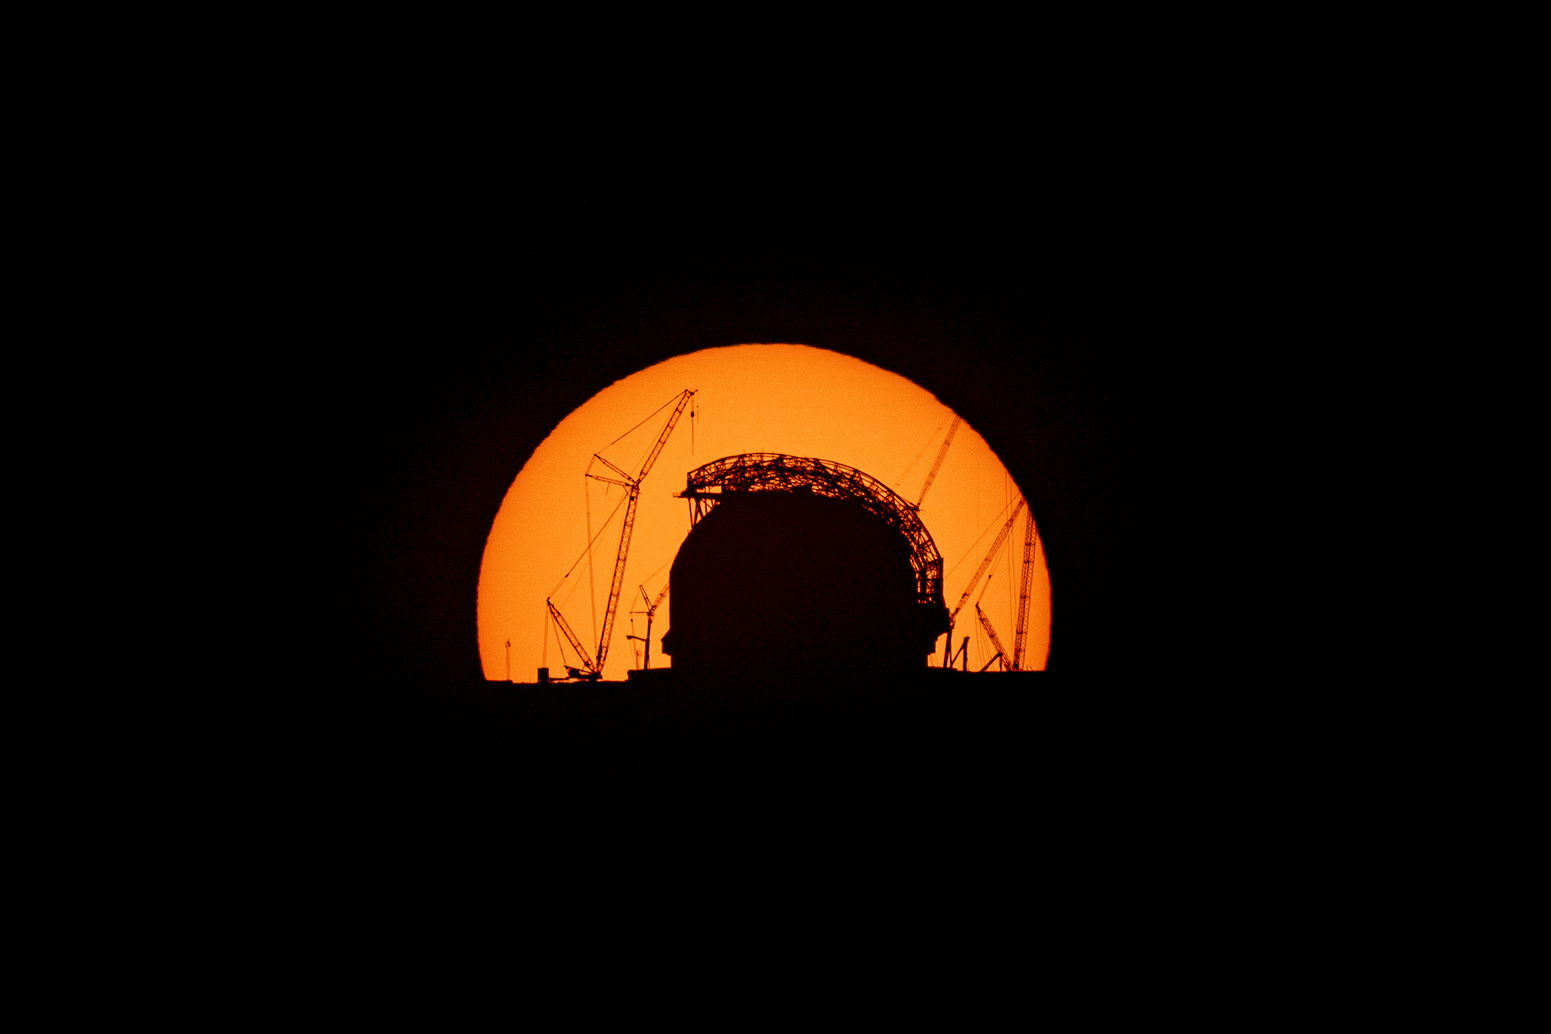

The Sun rising behind the ELT on 24 August 2025

The Sun rises behind ESO’s Extremely Large Telescope (ELT), under construction atop Cerro Armazones, in this image taken on 24 August 2025. Progress continues with the dome and the telescope inside. This photograph was taken from ESO’s Paranal Observatory, about 20 km away.

Credit: B. Häußler/ESO